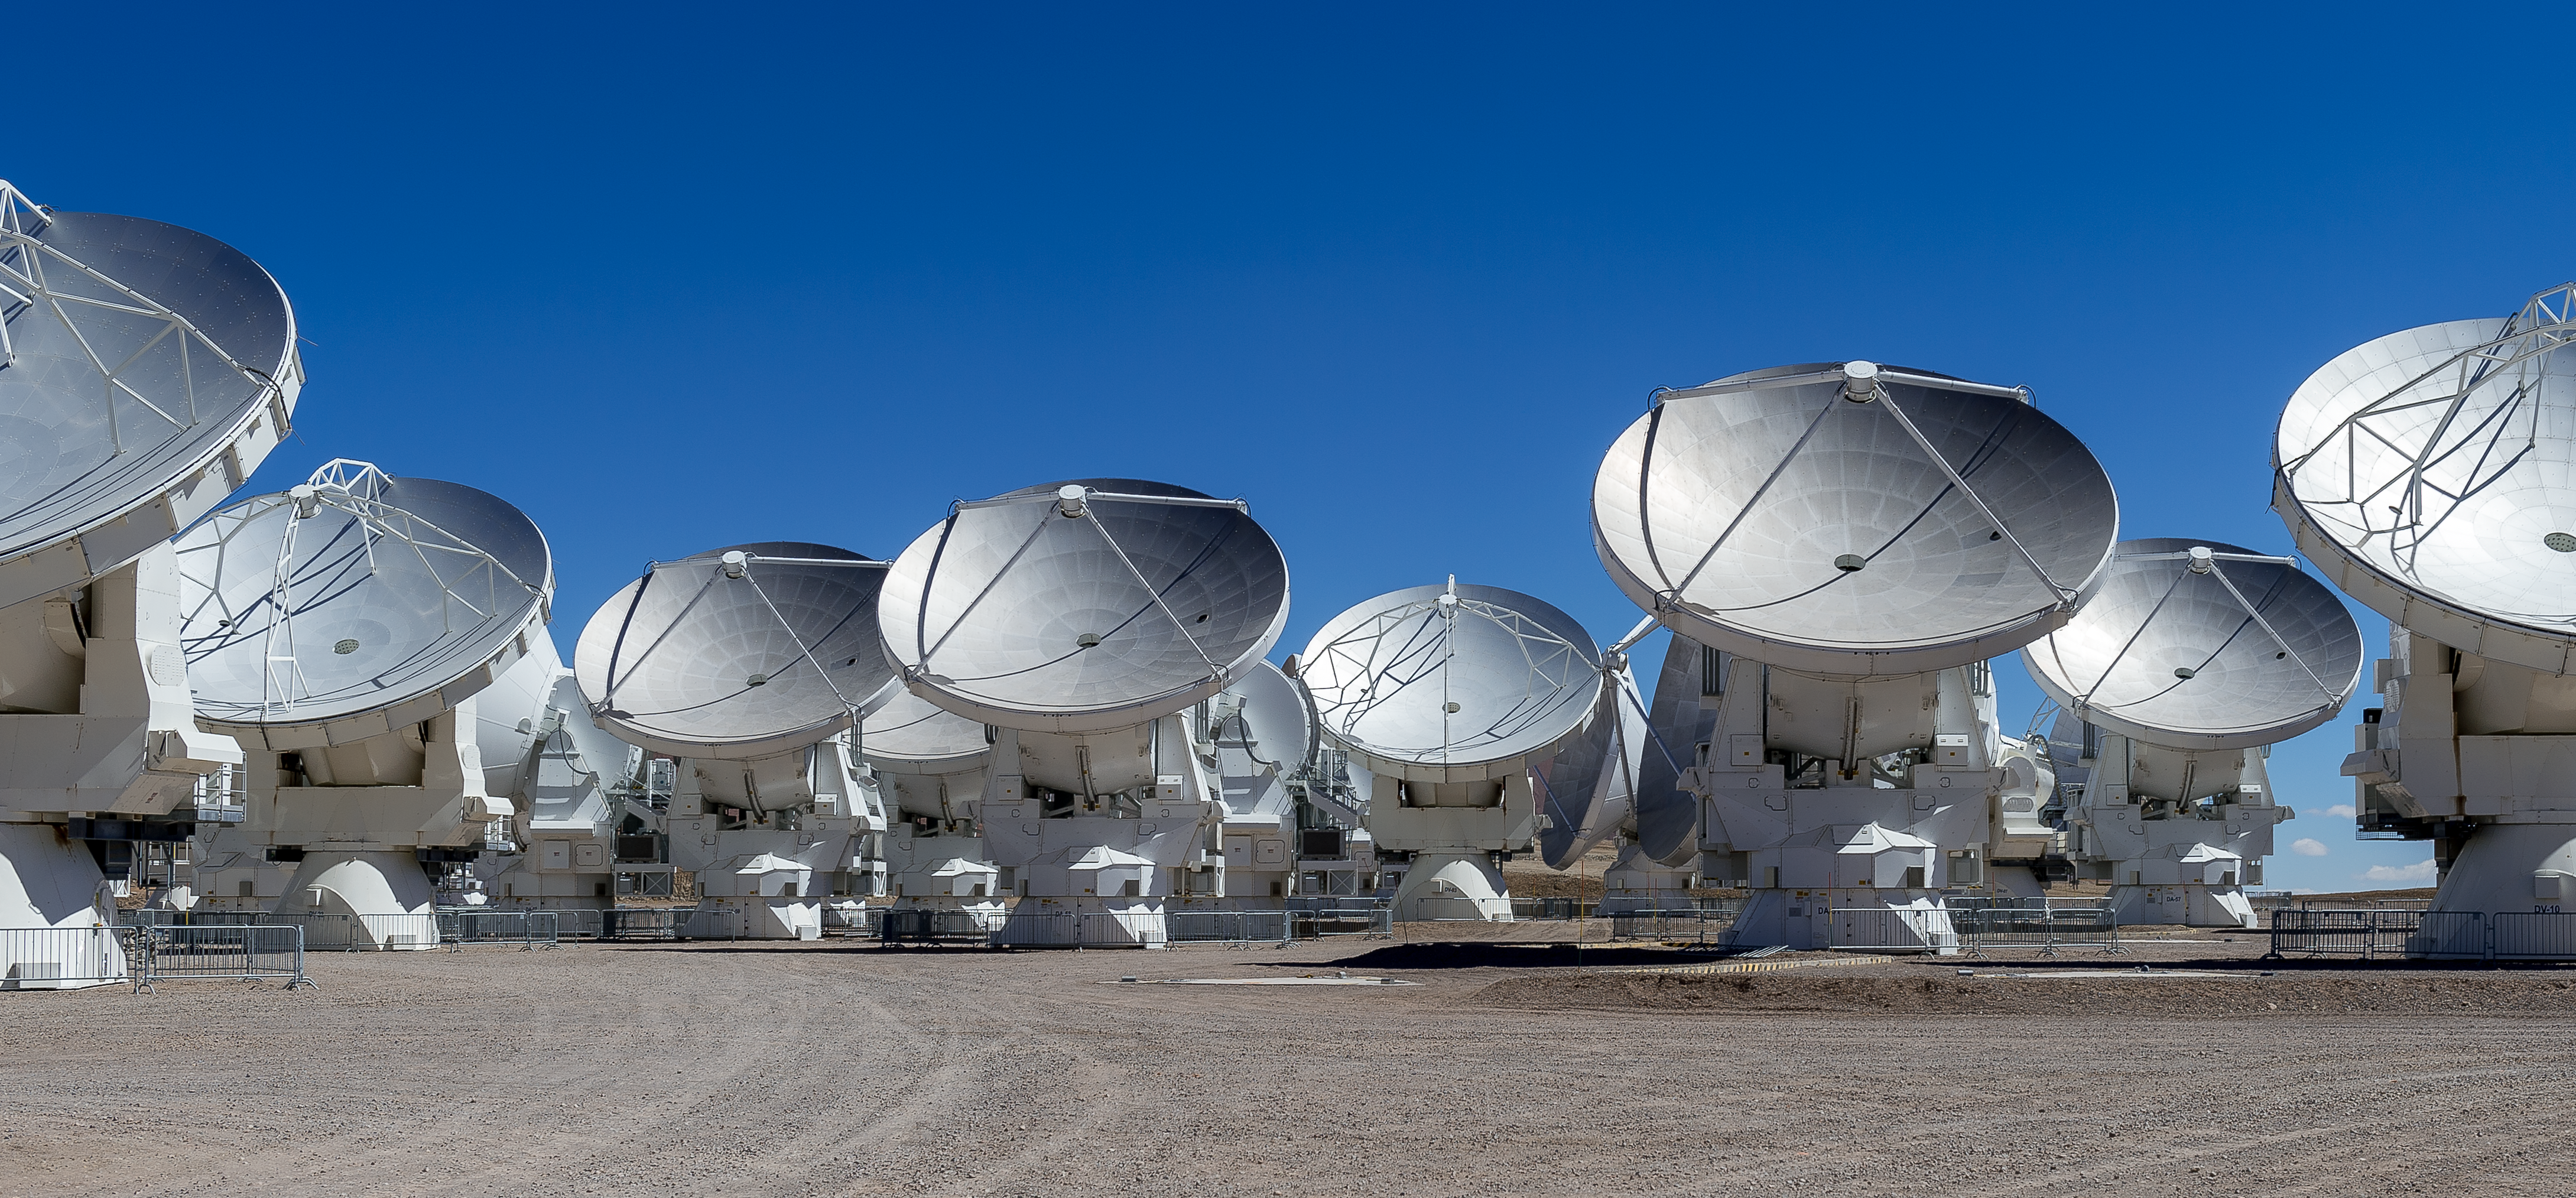

ALMA's antennas

This neat picture shows a group of ALMA's antennas under a crispy blue Chilean sky, on the Chajnantor plateau in the Atacama desert.

Credit: ALMA (ESO/NAOJ/NRAO)/A. Caproni (ESO)